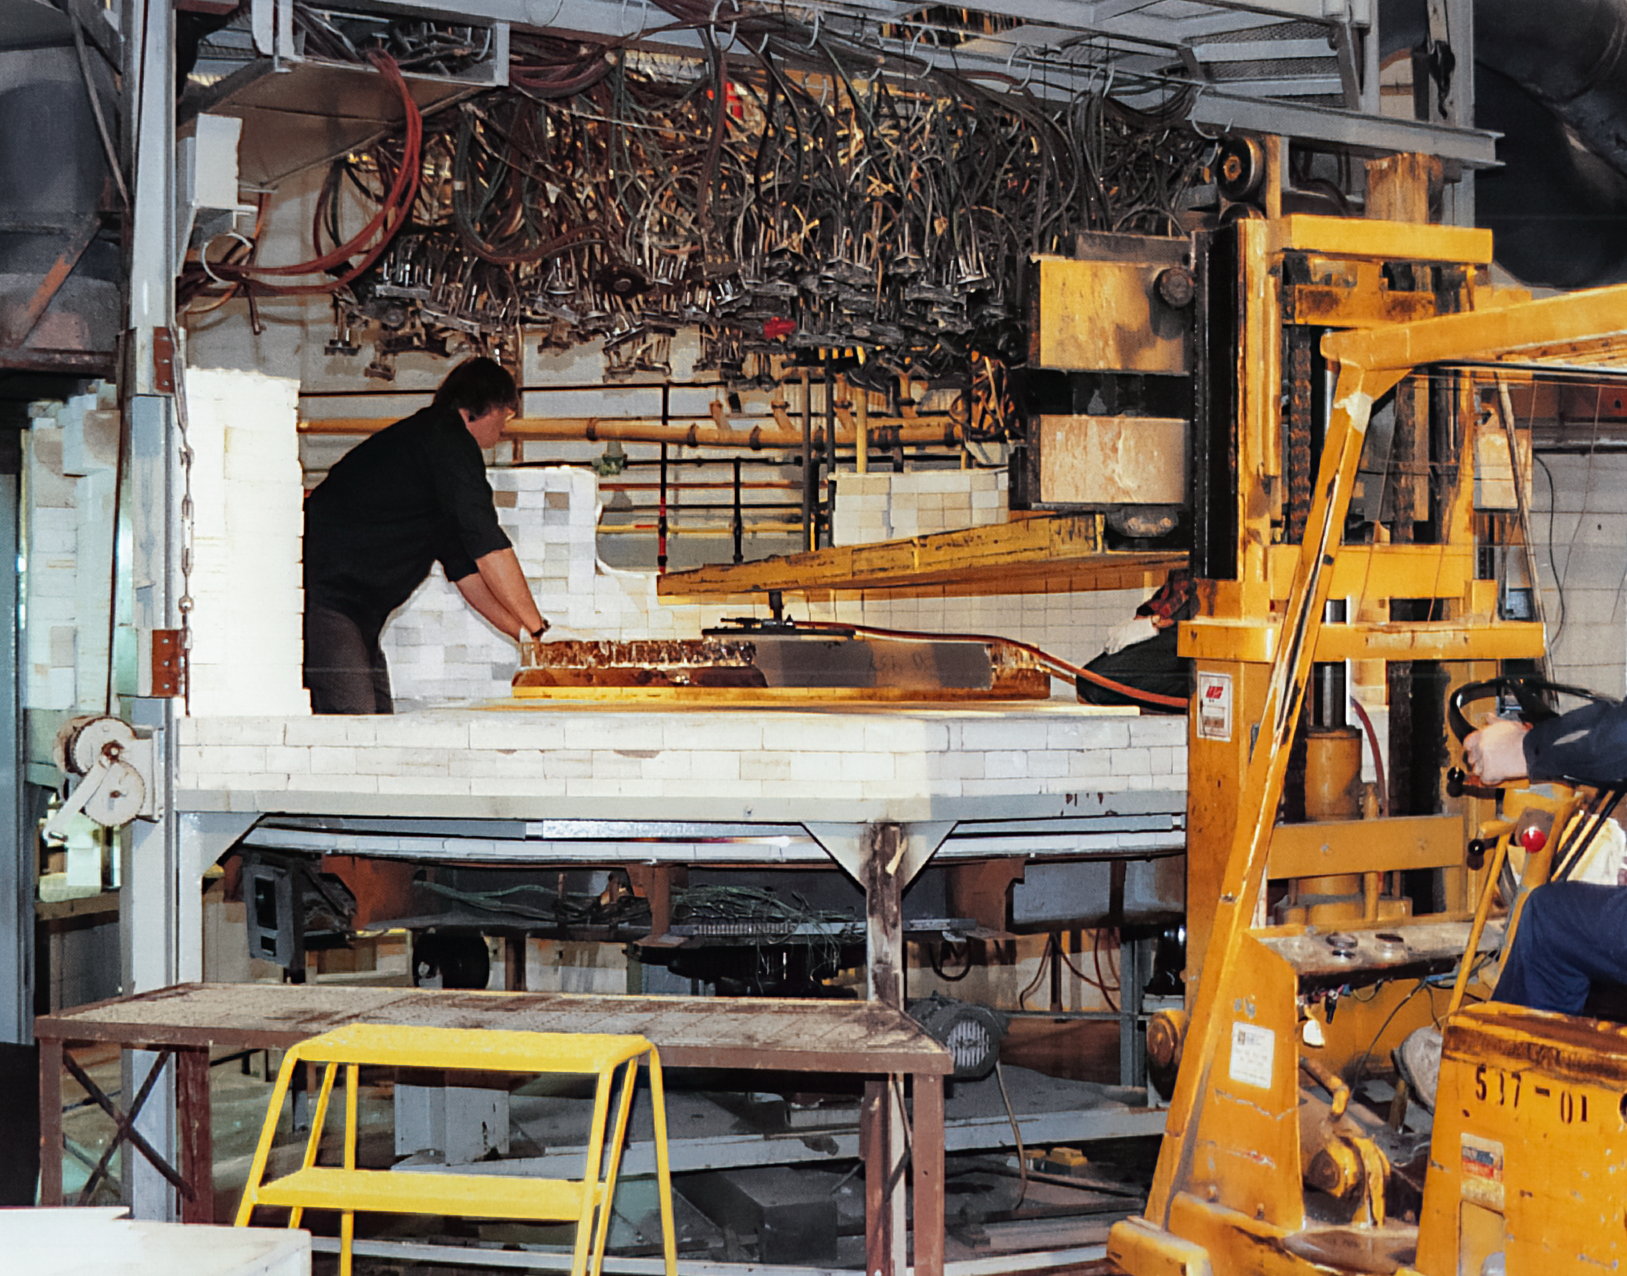

Gemini Technical Activities

Technical activities related to the Gemini North telescope in 1994.

Credit: International Gemini Observatory/NOIRLab/NSF/AURA